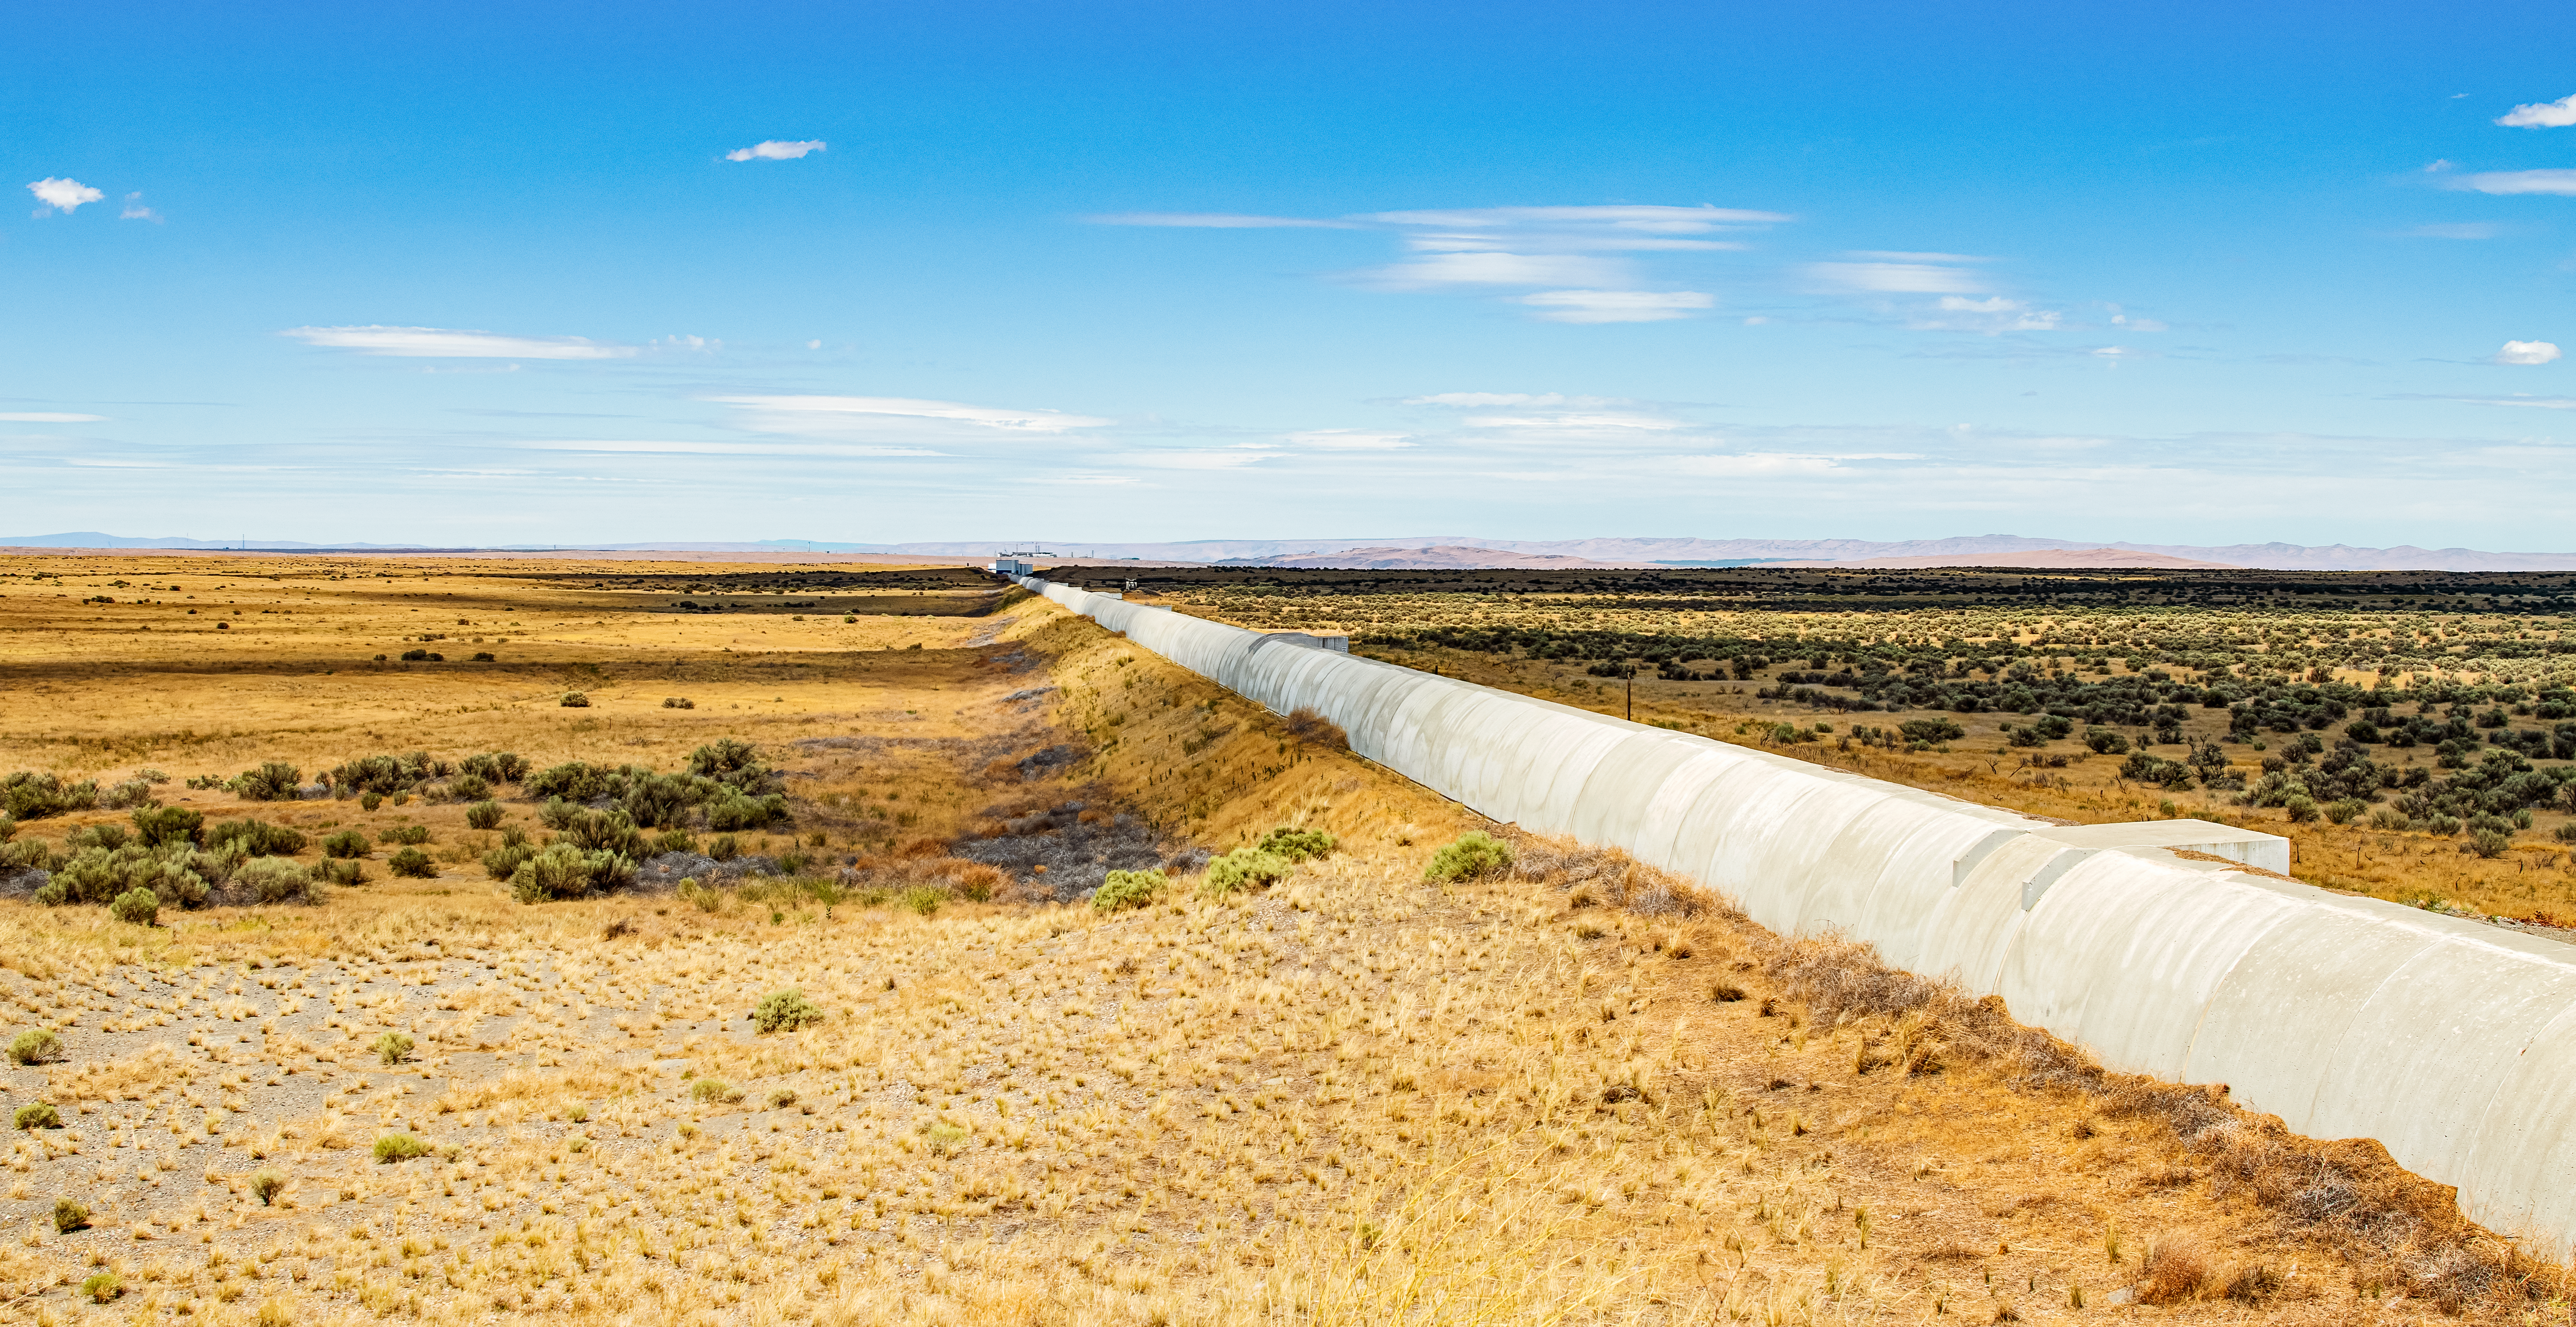

LIGO at Hanford, Washington

LIGO, the Laser Interferometer Gravitational-Wave Observatory, consists of two widely-separated interferometers within the United States — one in Hanford, Washington and the other in Livingston, Louisiana — operated in unison to detect gravitational waves. Here the Hanford facility is seen. LIGO was designed to open the field of gravitational-wave astrophysics through the direct detection of gravitational waves predicted by Einstein’s General Theory of Relativity. The multi-kilometer-scale gravitational wave detectors use laser interferometry to measure the minute ripples in space-time caused by passing gravitational waves from cataclysmic cosmic events such as colliding neutron stars or black holes, or by supernovae.

Credit: NOIRLab/LIGO/NSF/AURA/T. Matsopoulos